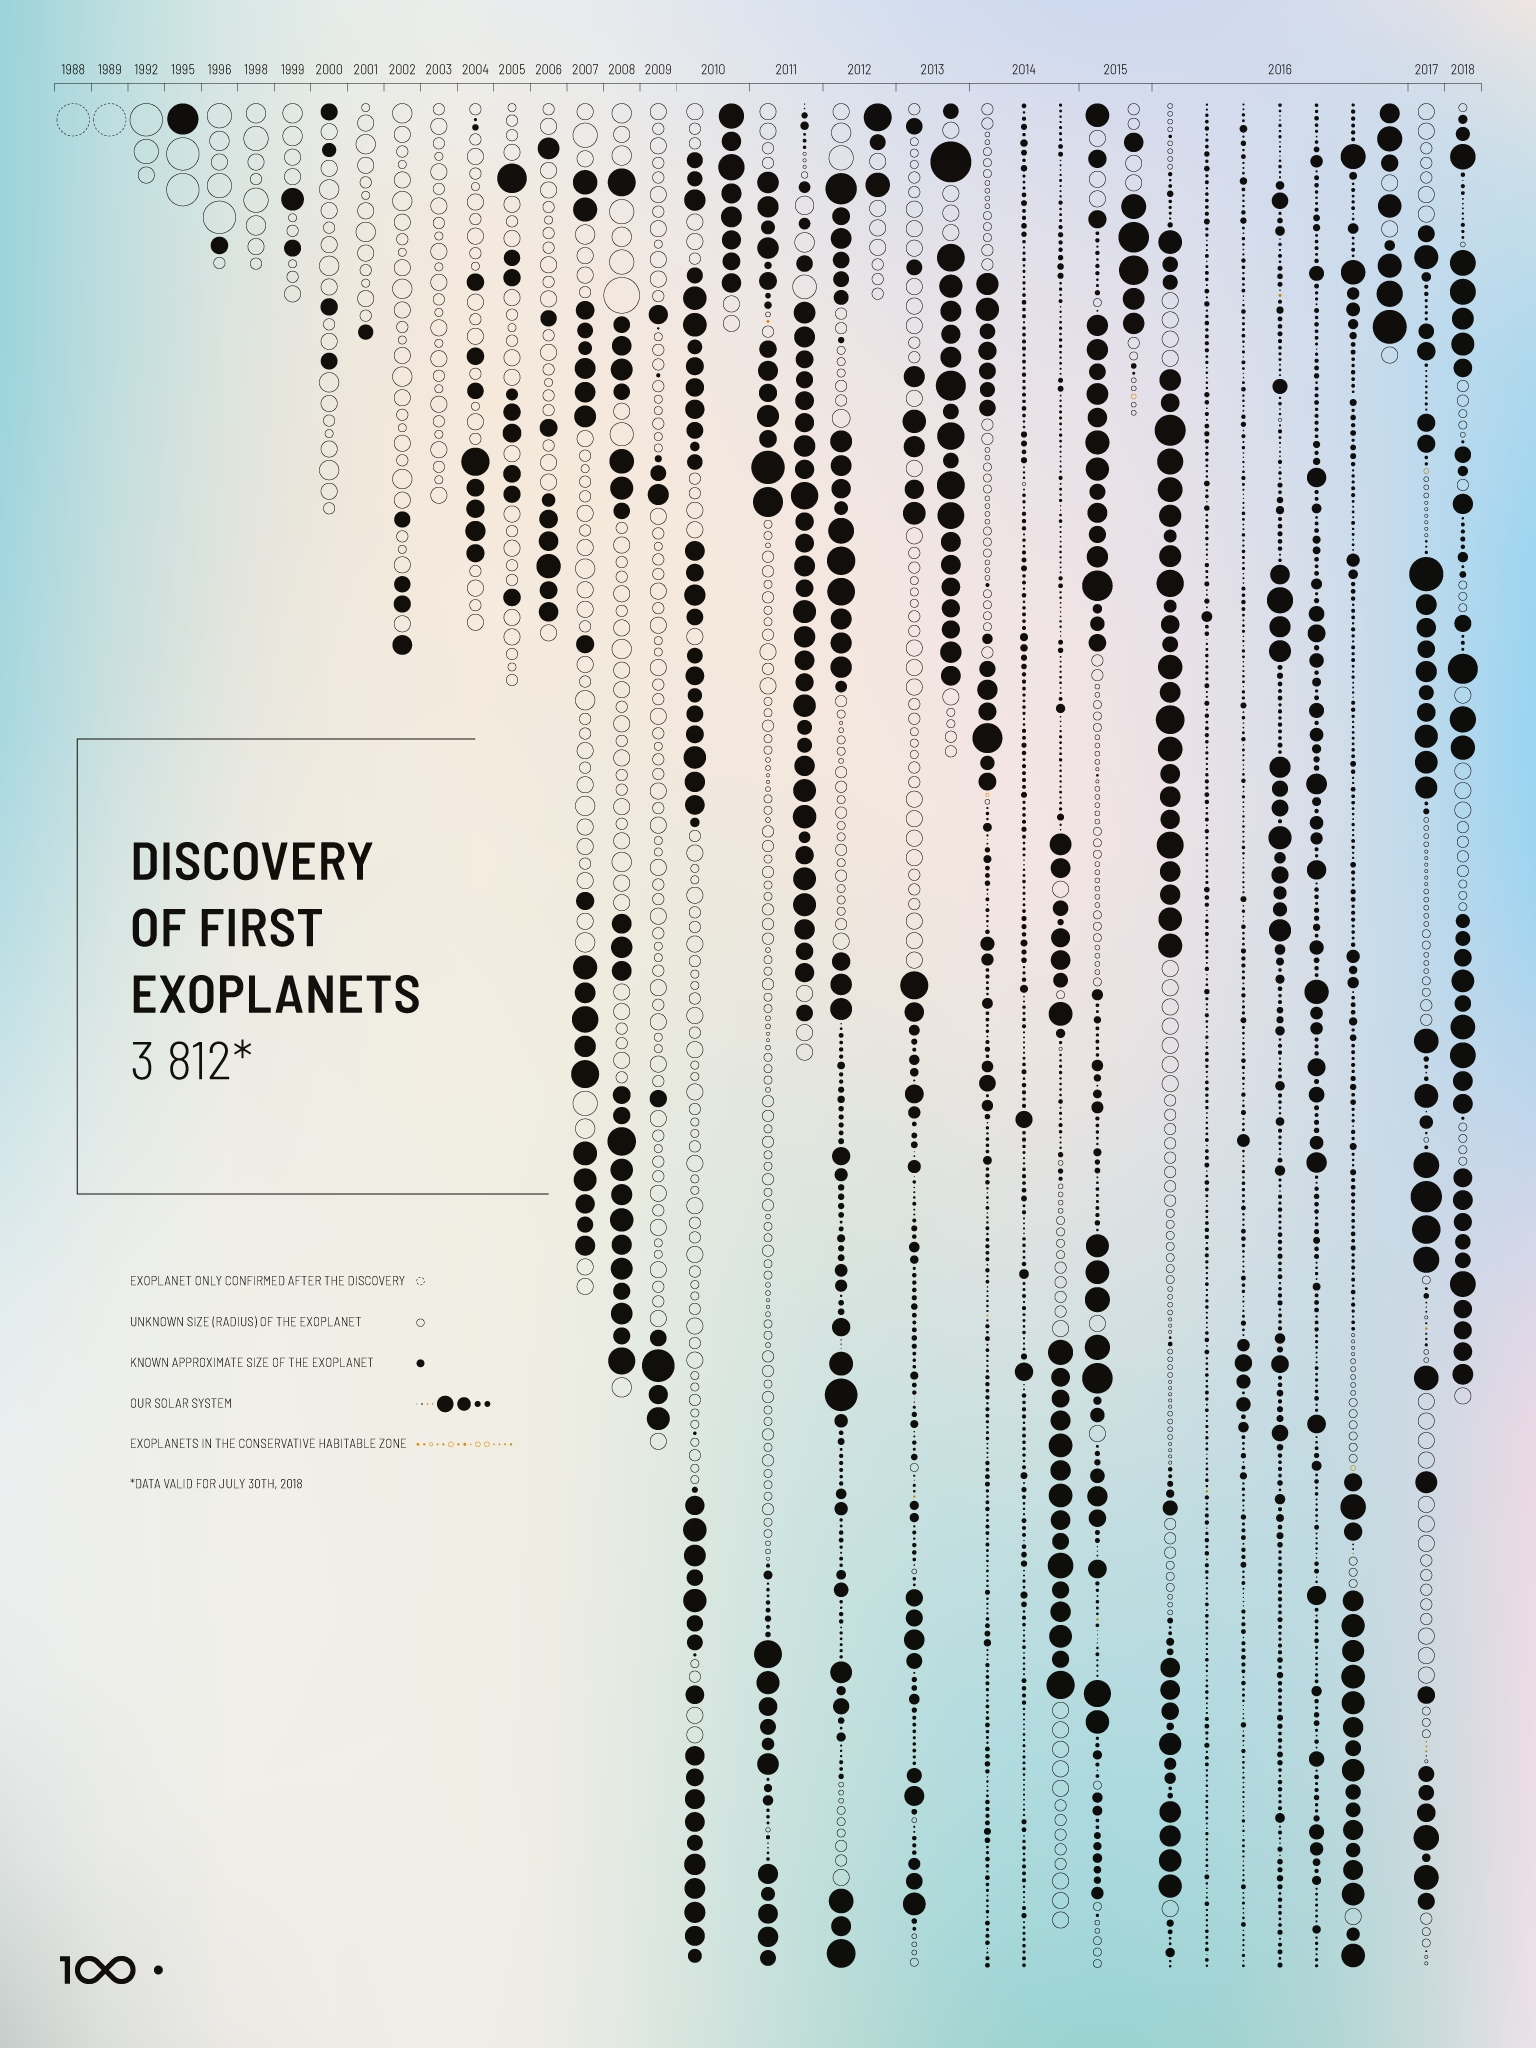

Discovery of First Exoplanets — IAU 100th Anniversary Exhibition

The Above and Beyond open-source exhibition was launched at the International Astronomical Union (IAU) General Assembly in Vienna, Austria. The exhibition — commissioned within the framework of the IAU 100th anniversary celebrations — showcases some of the most significant and surprising astronomical breakthroughs that have shaped science, technology and culture over the last century. Designed in the spirit of open science, it is available as a travelling exhibition, touring major European cities in 2018 and 2019.

Credit: IAU